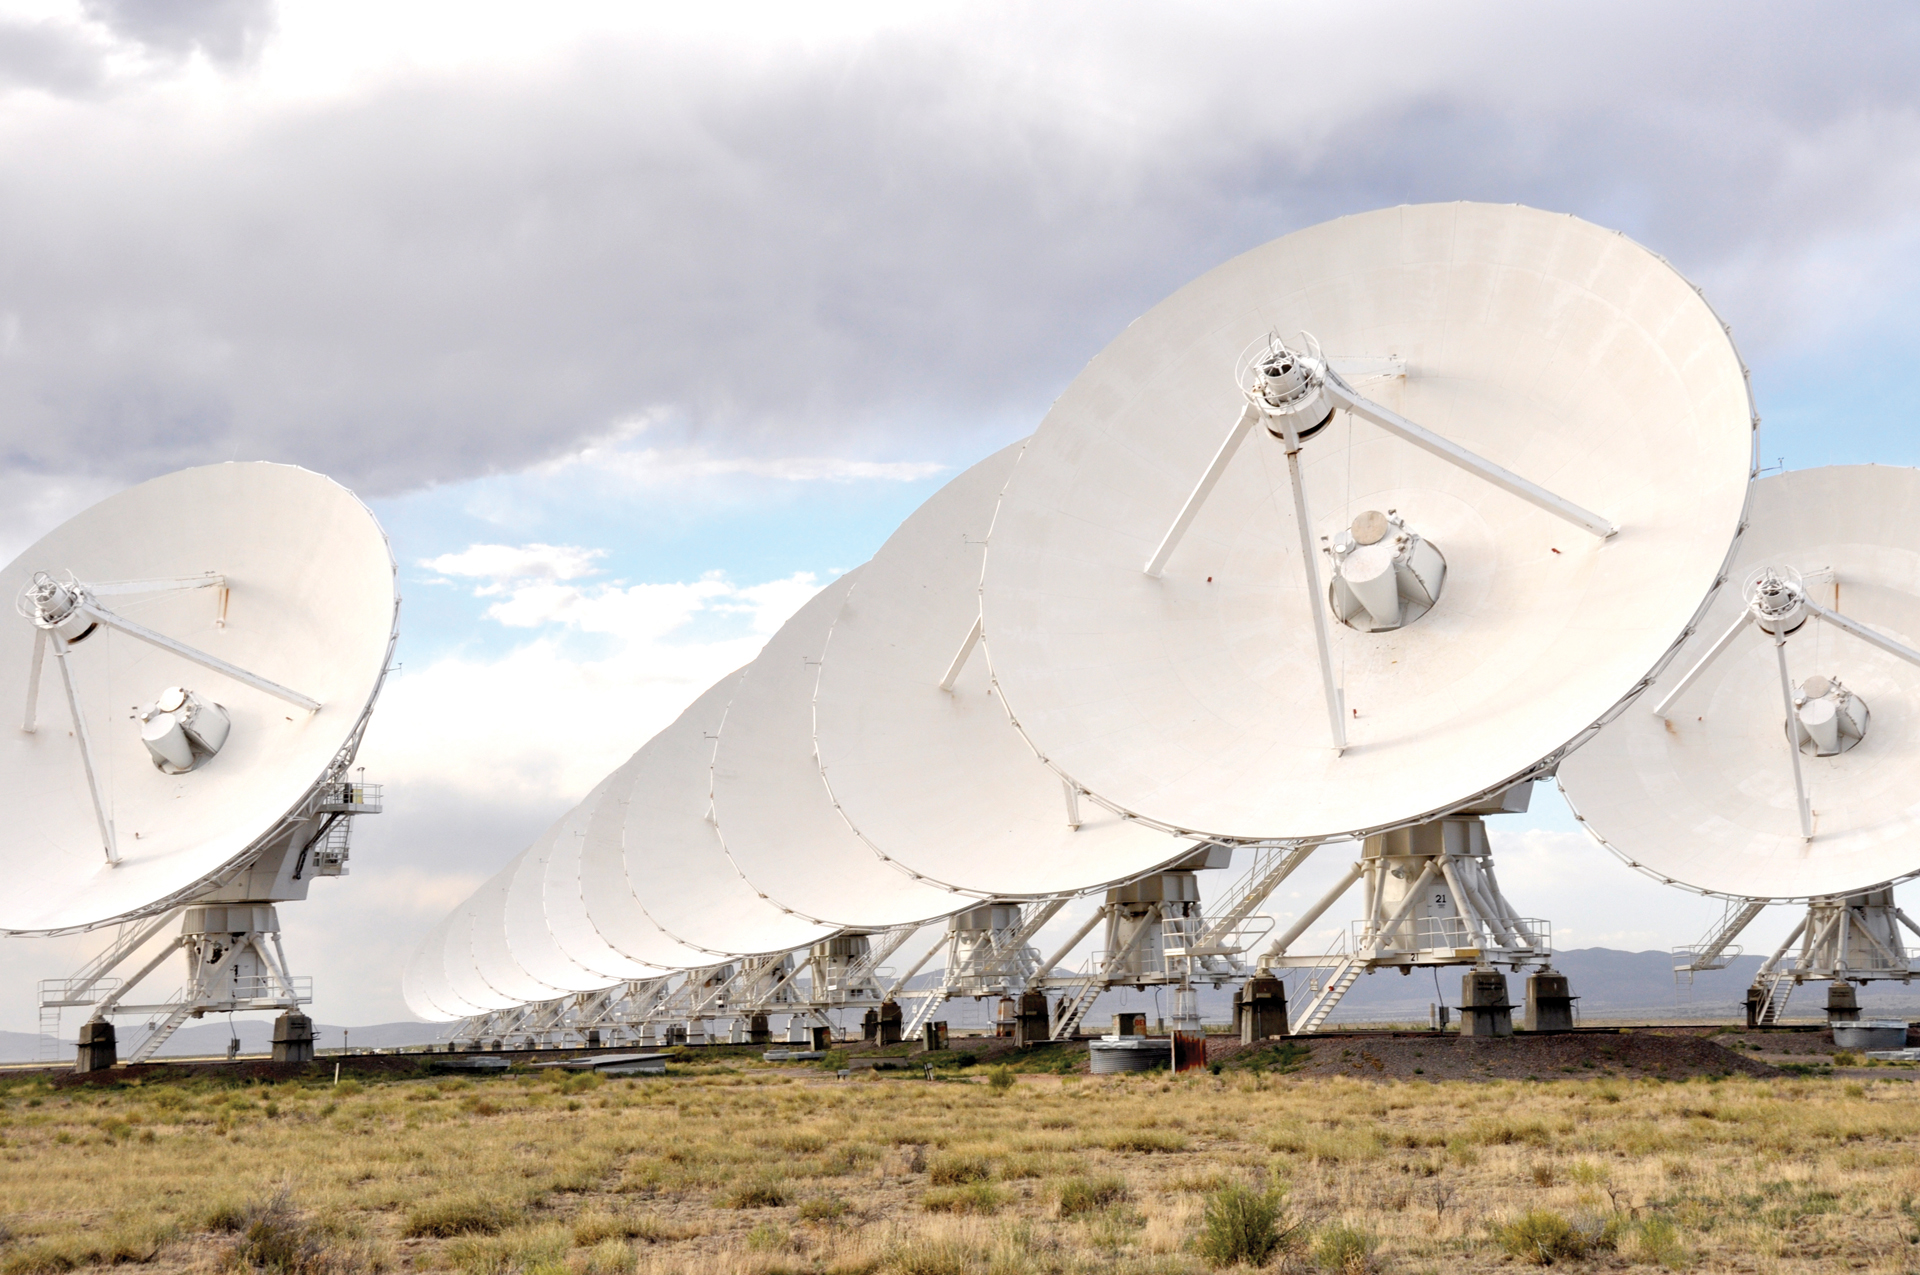

Lining up the VLA antennas

There are 27 dish antennas within the Very Large Array that are identical 25-meter telescopes working together as one. This photo shows the array in its most compact configuration, but during other times of the year, the antennas will move farther apart. The movement of these telescopes is similar to the zoom function on a camera, as the telescopes more farther away from each other they capture a larger picture of a portion of the universe.

Credit: NRAO/AUI/NSF